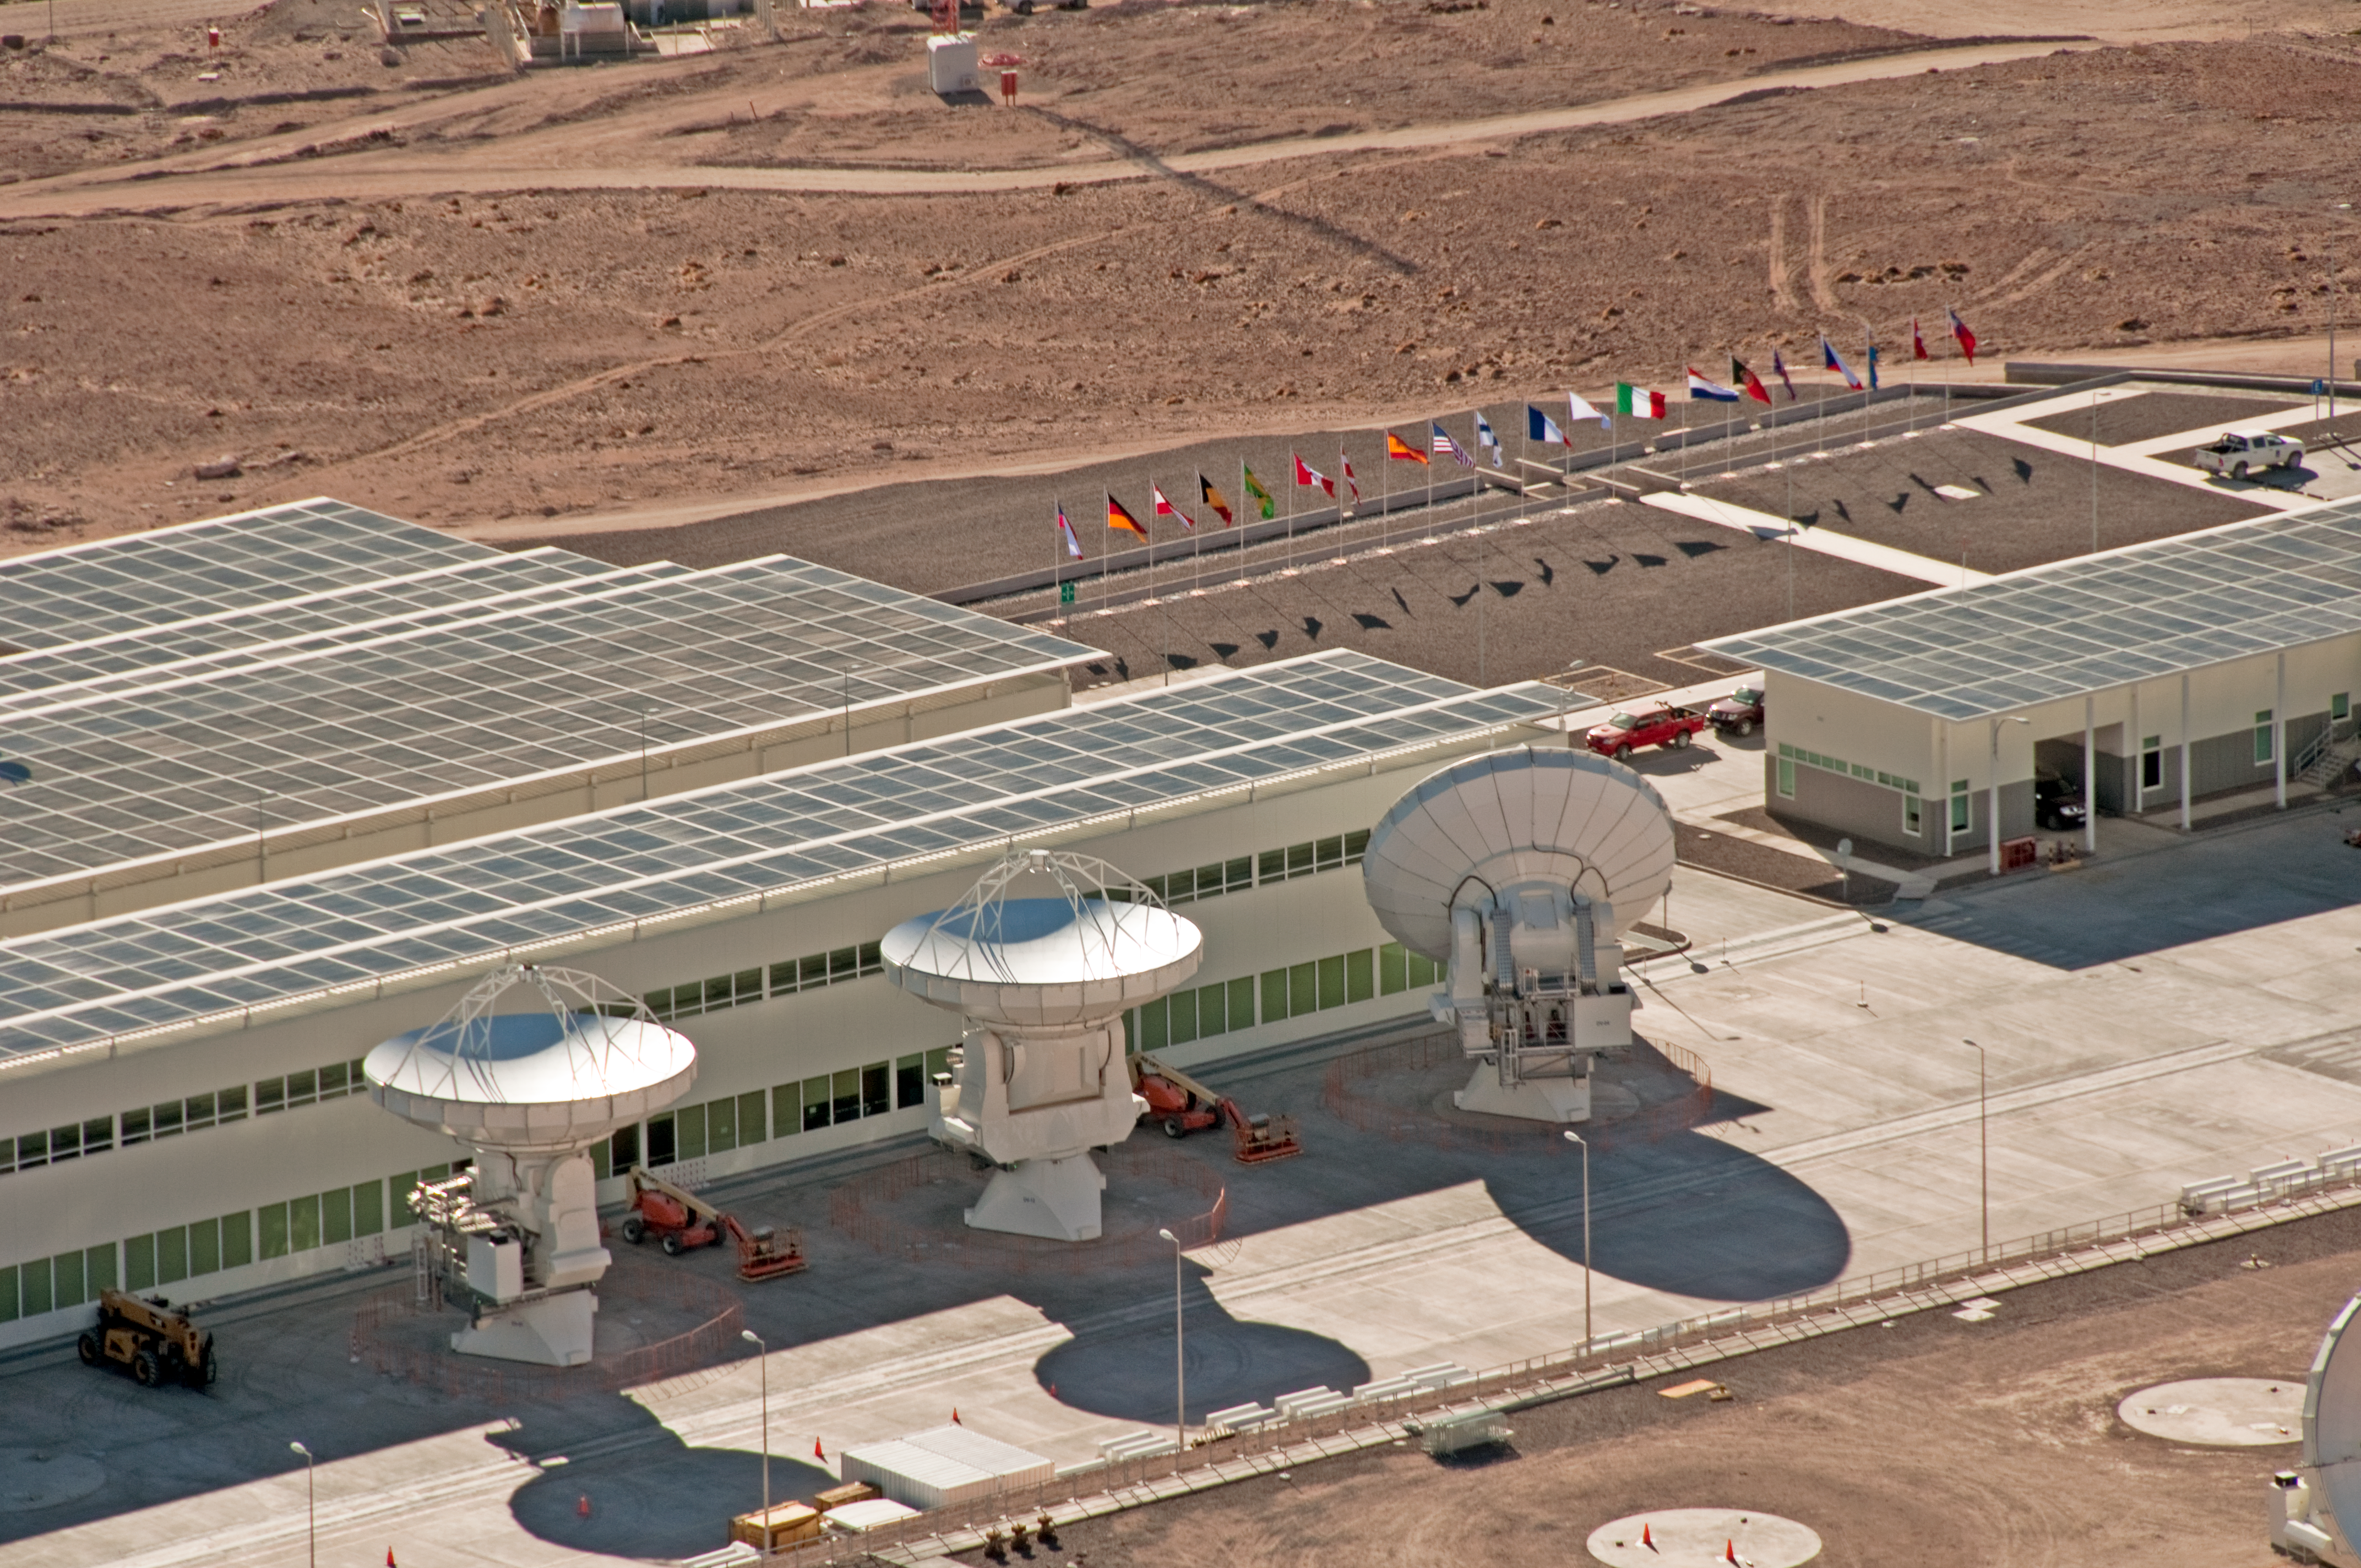

Flags flying at ALMA OSF

Aerial view of the ALMA Operations Support Facility (OSF), located at 2900 metres altitude, on the road to Chajnantor. Three antennas are positioned beside the main OSF building. Here, the antennas delivered by the partners are tested by the ALMA observatory prior their final acceptance. ALMA is a global partnership between Europe, North America and East Asia, in cooperation with Chile. In this picture, taken on 24 March 2011, the flying flags of the countries involved in the ALMA project are visible.

Credit: ALMA (ESO/NAOJ/NRAO), W. Garnier (ALMA). Acknowledgment: General Dynamics C4 Systems